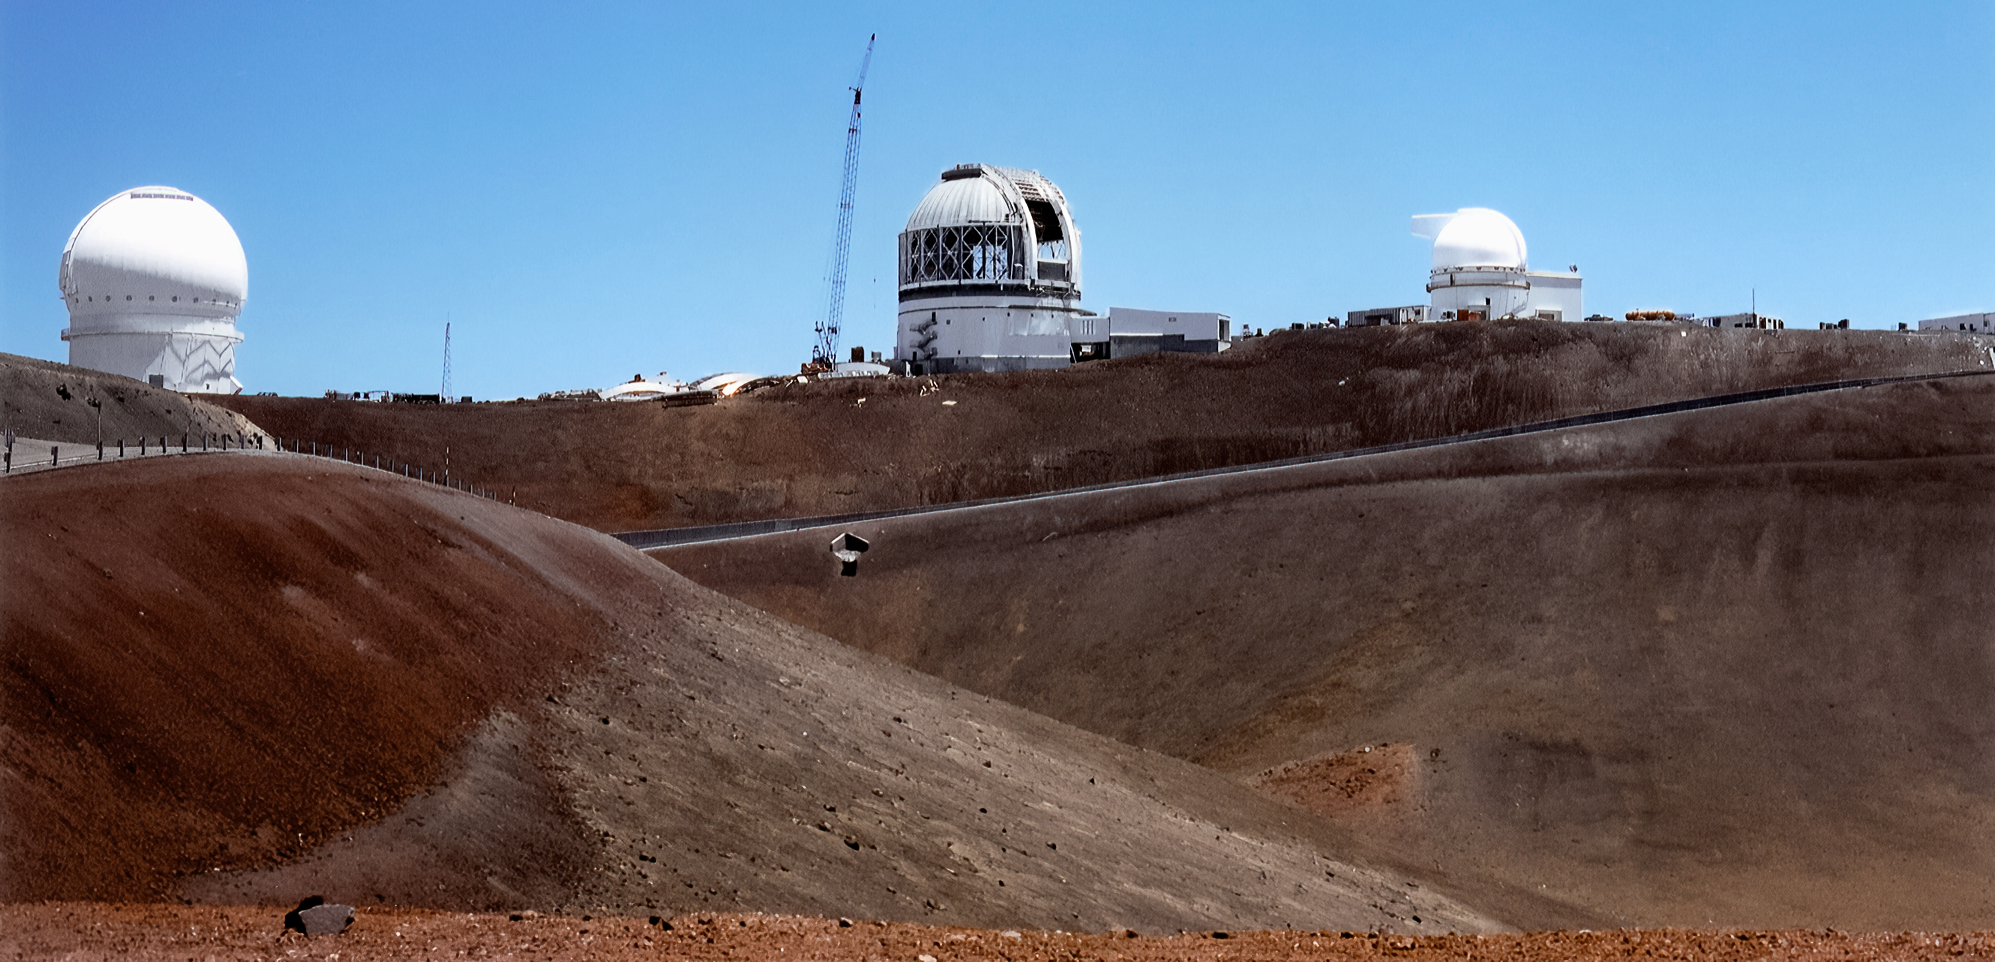

Gemini North Rising on Maunakea

Gemini North telescope, still under construction, will soon join a community of large telescopes near the summit of Maunakea in Hawai‘i. This image was captured in September 1997.

Credit: NOIRLab/NSF/AURA